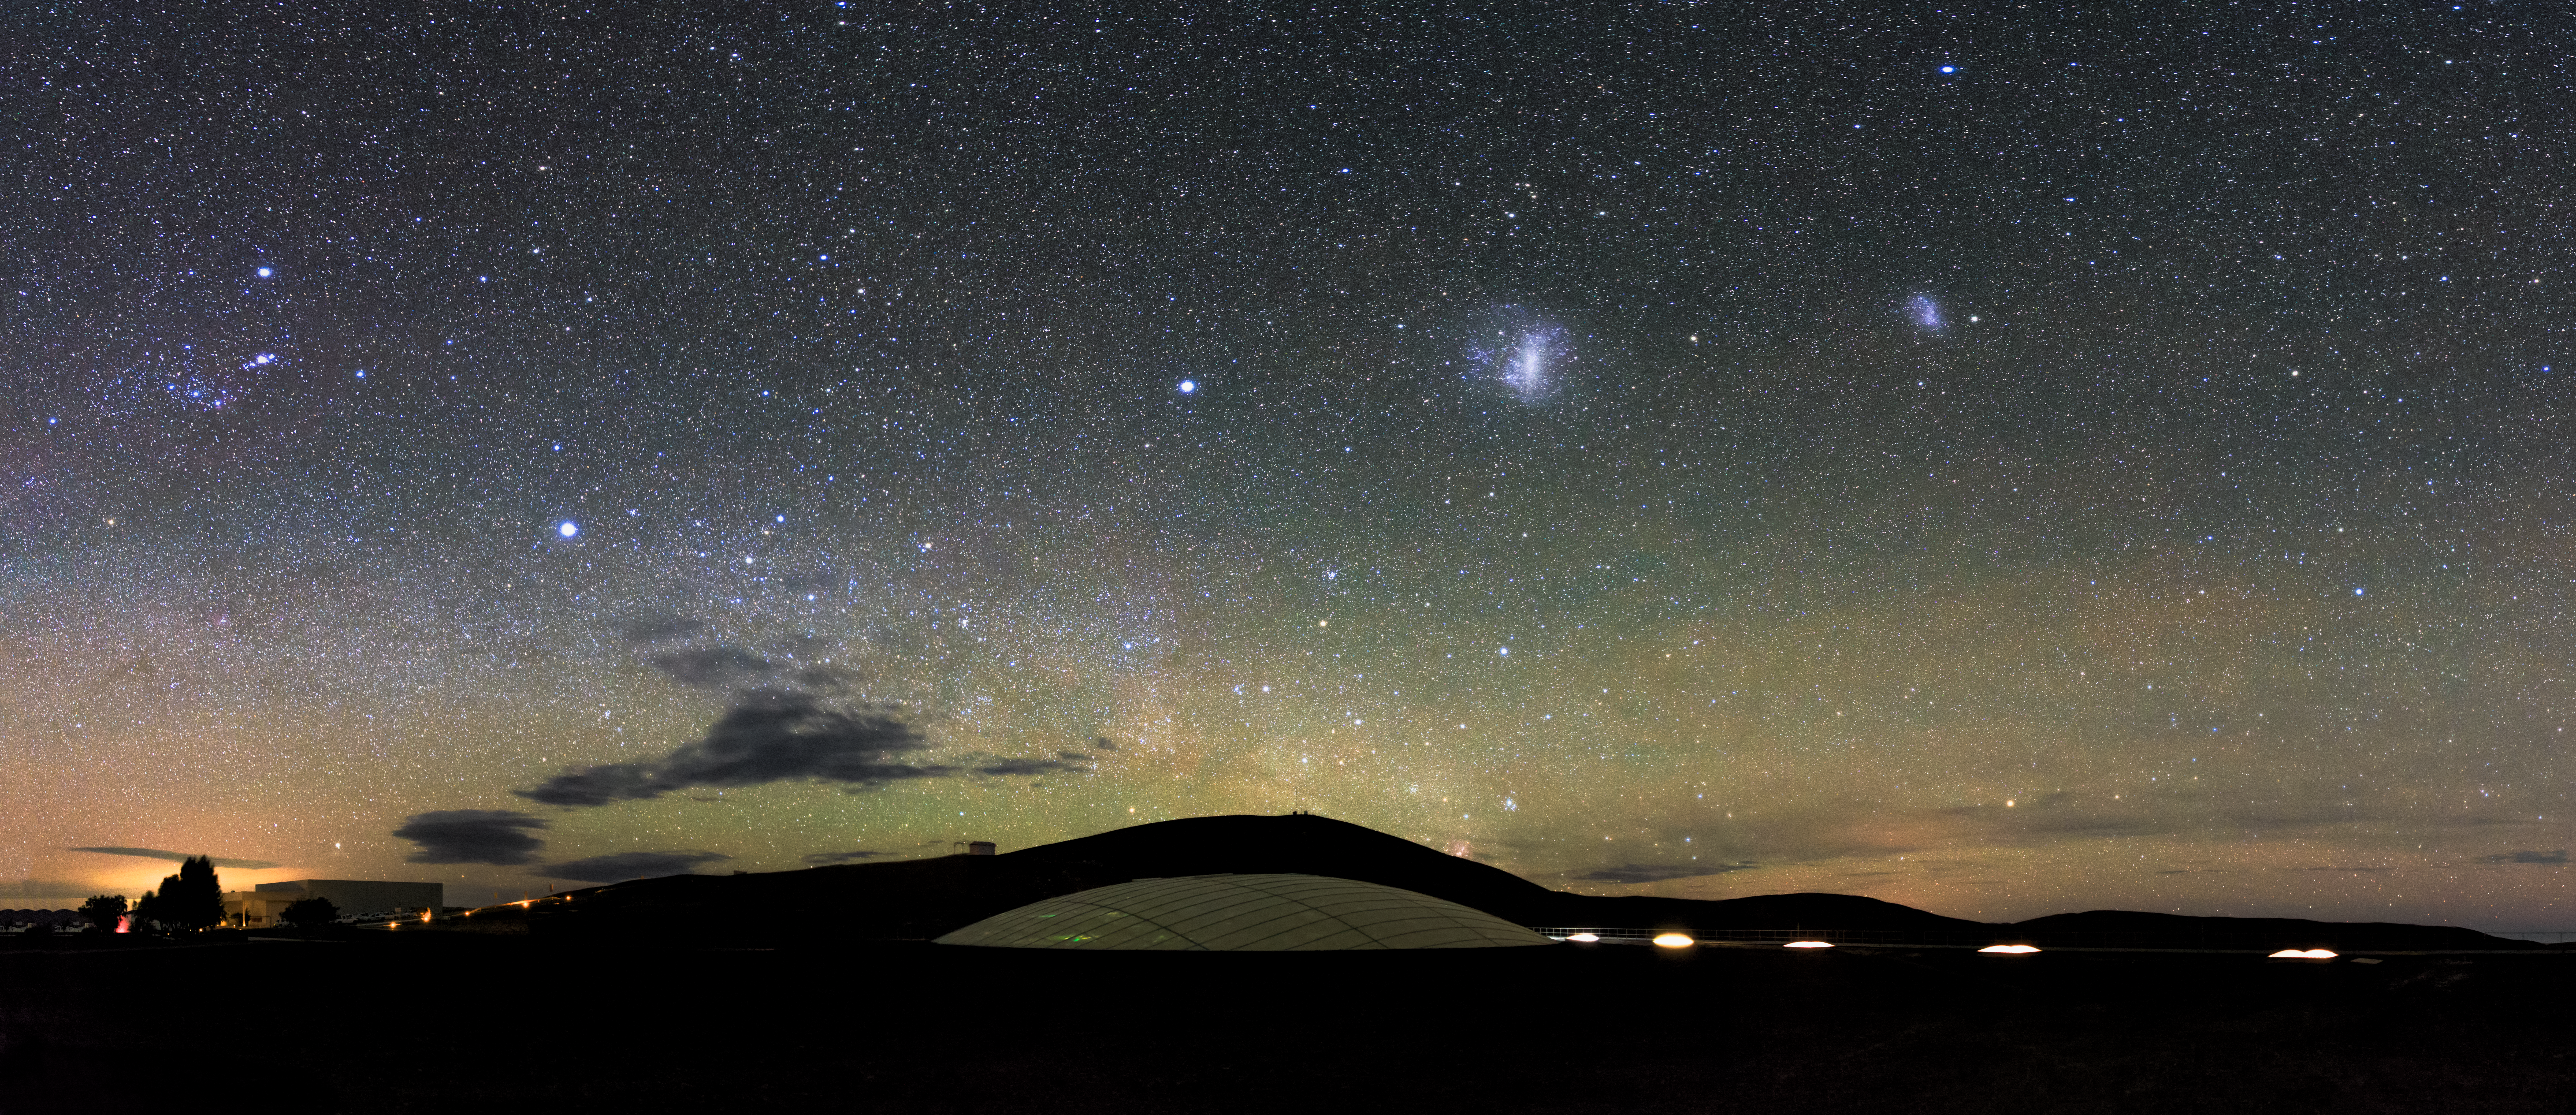

A rare hotel

The Large and Small Magellanic Cloud galaxies are visible as small bright patches over the site of the ESO-operated Very Large Telescope(VLT). The dome of Residencia is visible in the dusky foreground. The Residencia provides a relaxing environment for those working at ESO's Very Large Telescope array in Paranal.

Credit: M. Claro/ESO